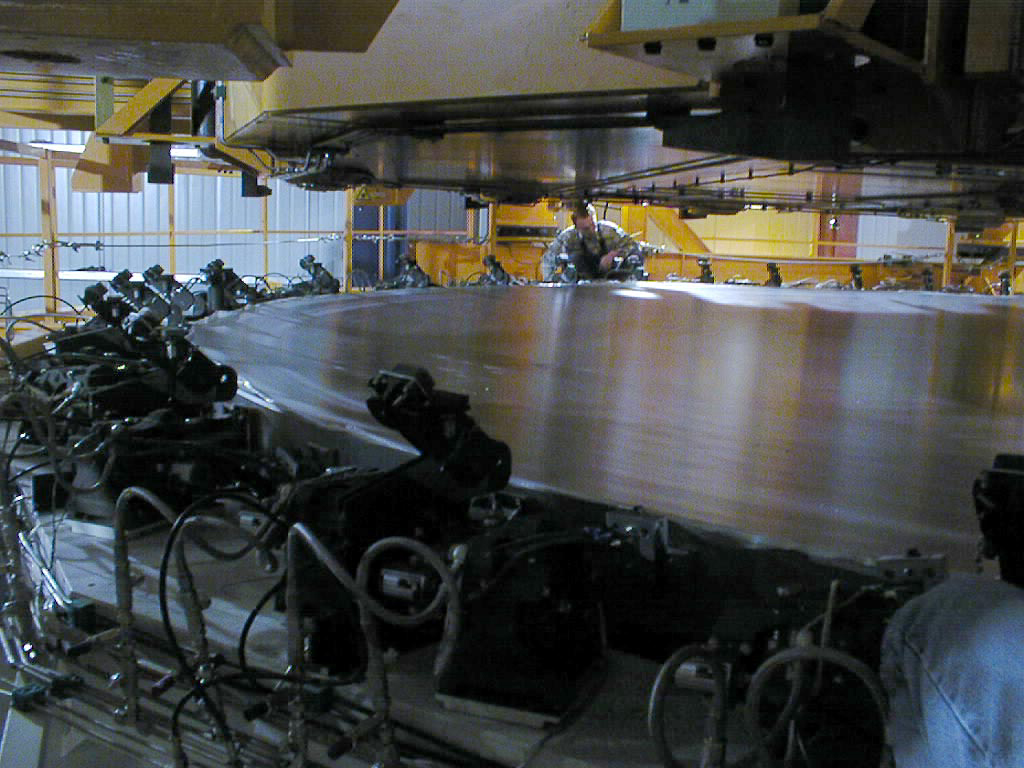

Mirror installed on first VLT Unit Telescope

The 8.2-m Zerodur mirror for the VLT UT1 rests safely in its Cell, following the successful exchange in the Mirror Maintenance Building (MMB). (Photo obtained on April 12, 1998).

Credit: ESO